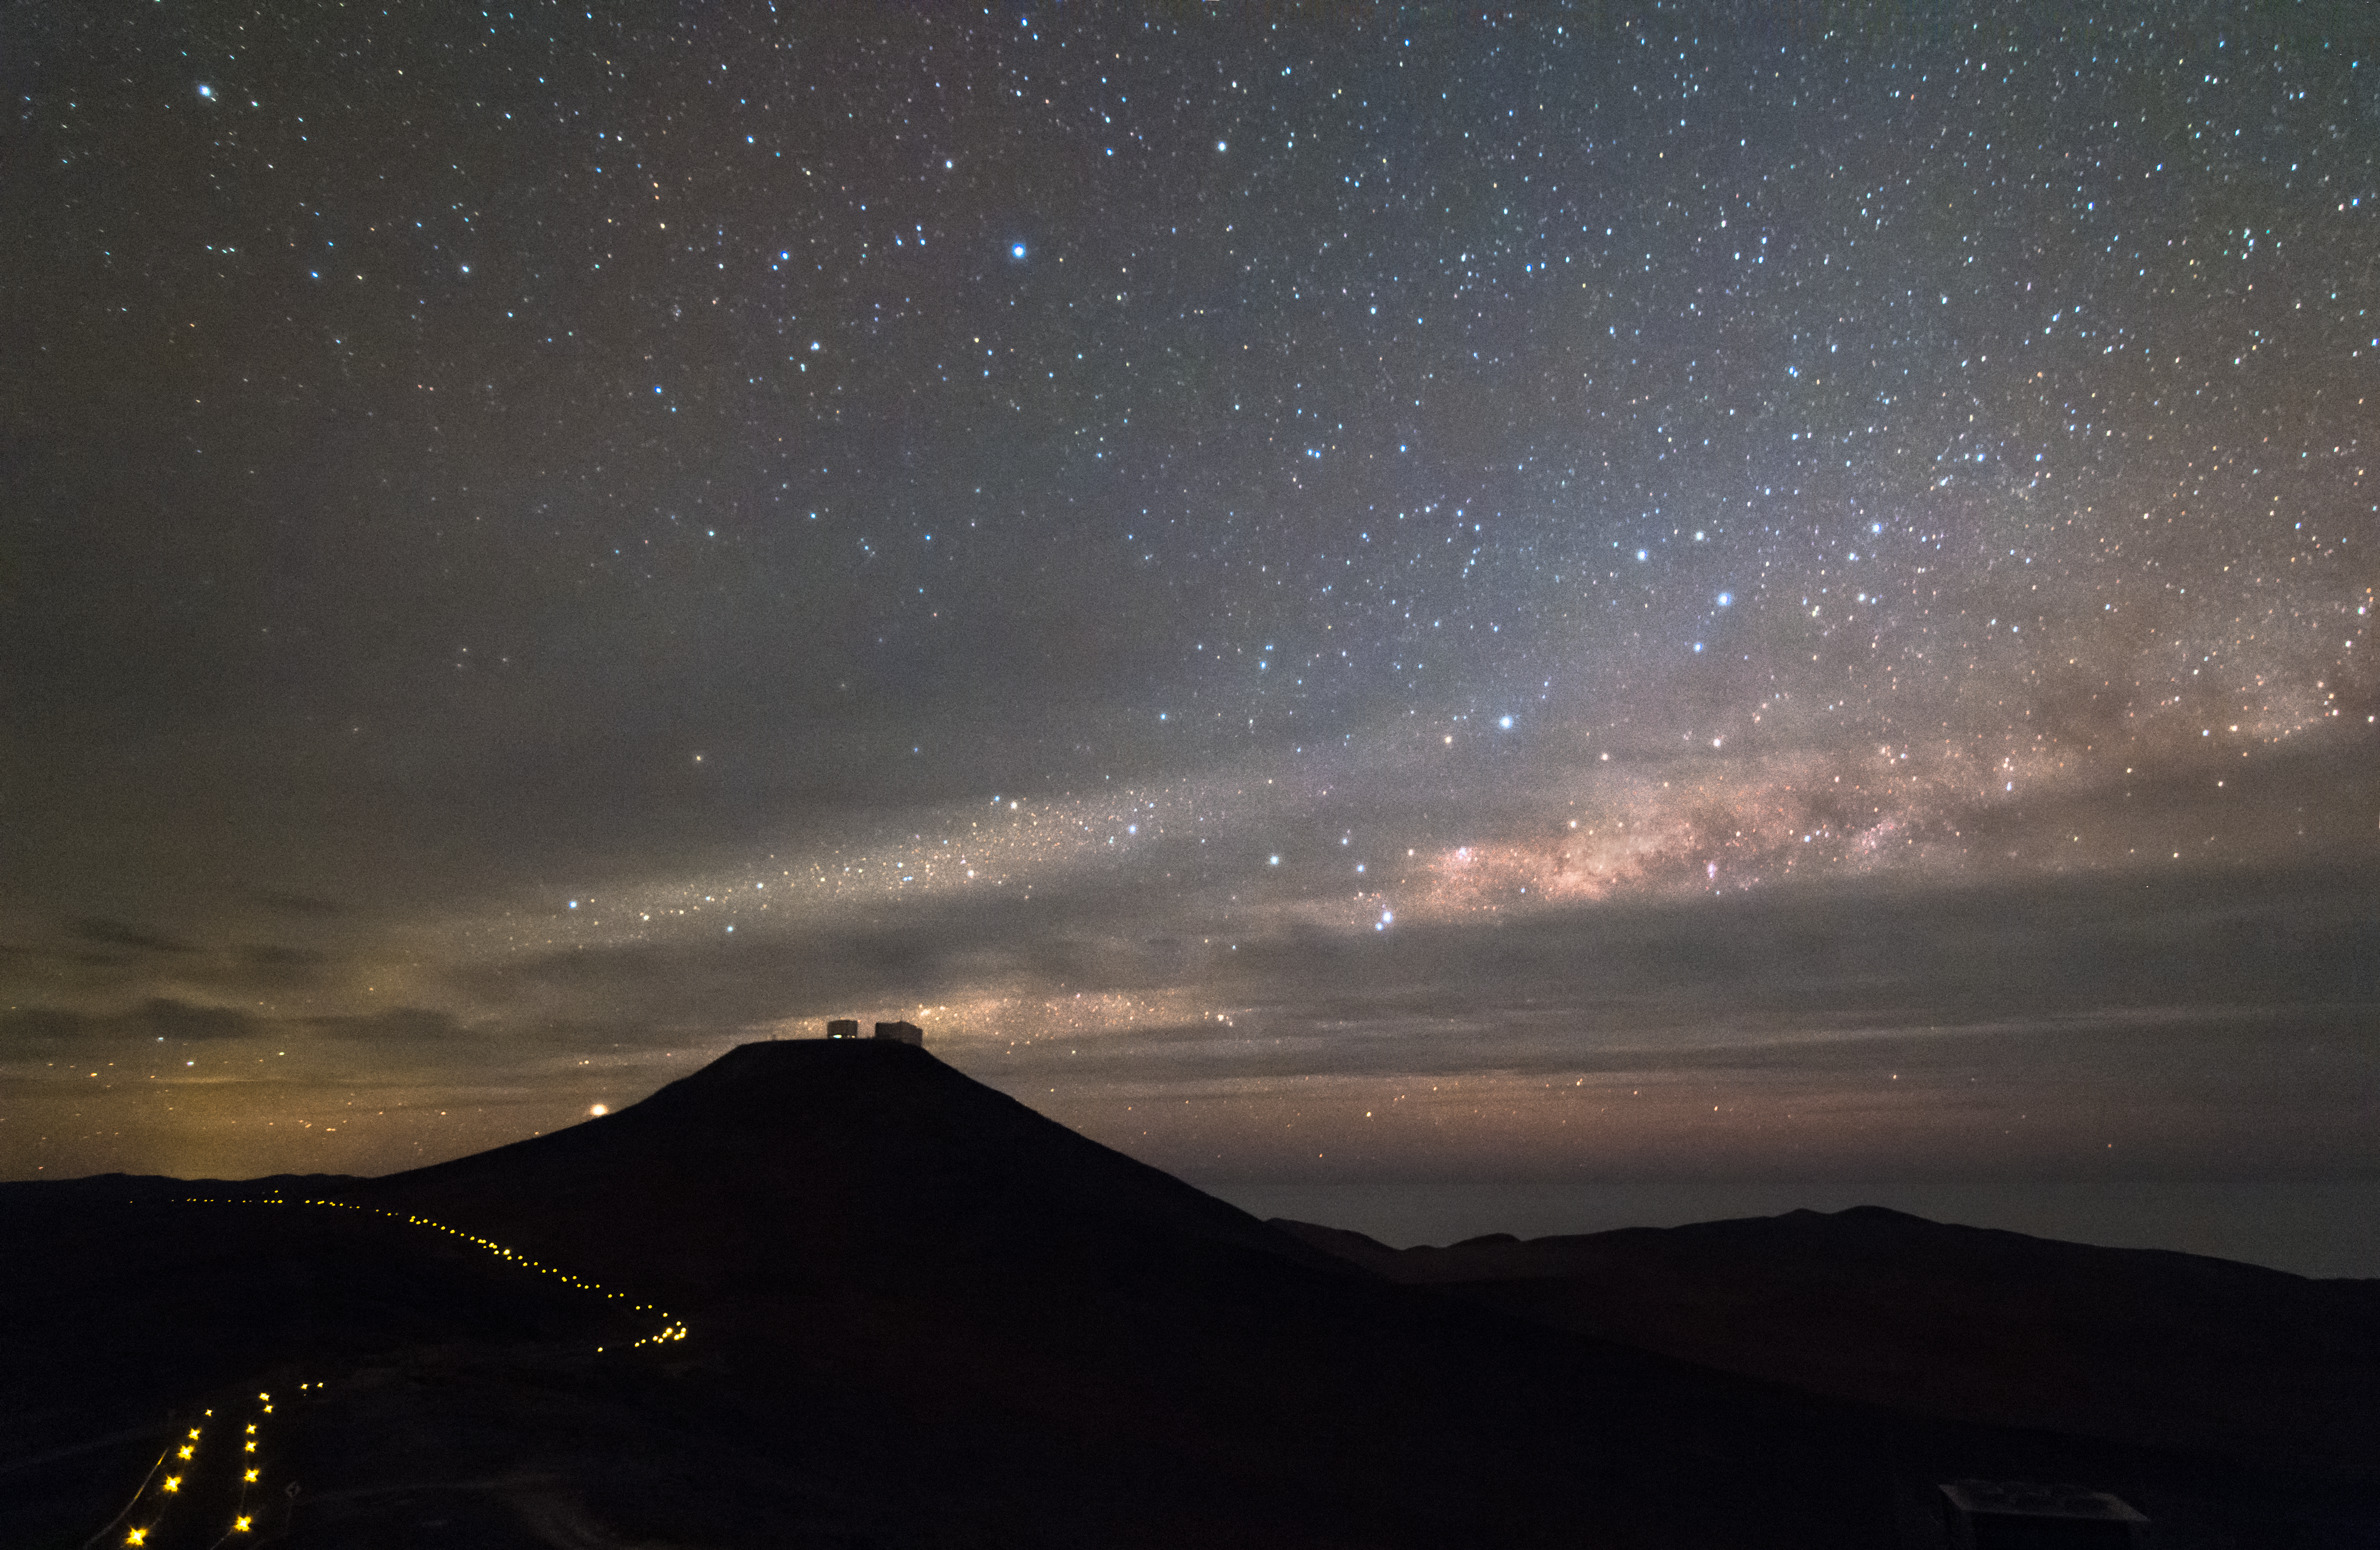

Night view of Cerro Paranal

Night view of Cerro Paranal, home of the ESO' Very Large Telescope array (VLT). Silhouettes of the four VLT 8.2m diameter telescopes are visible on the top of the mountain, with the bright Milky Way partially covered by dark clouds arching over them.

Credit: ESO/M. Claro